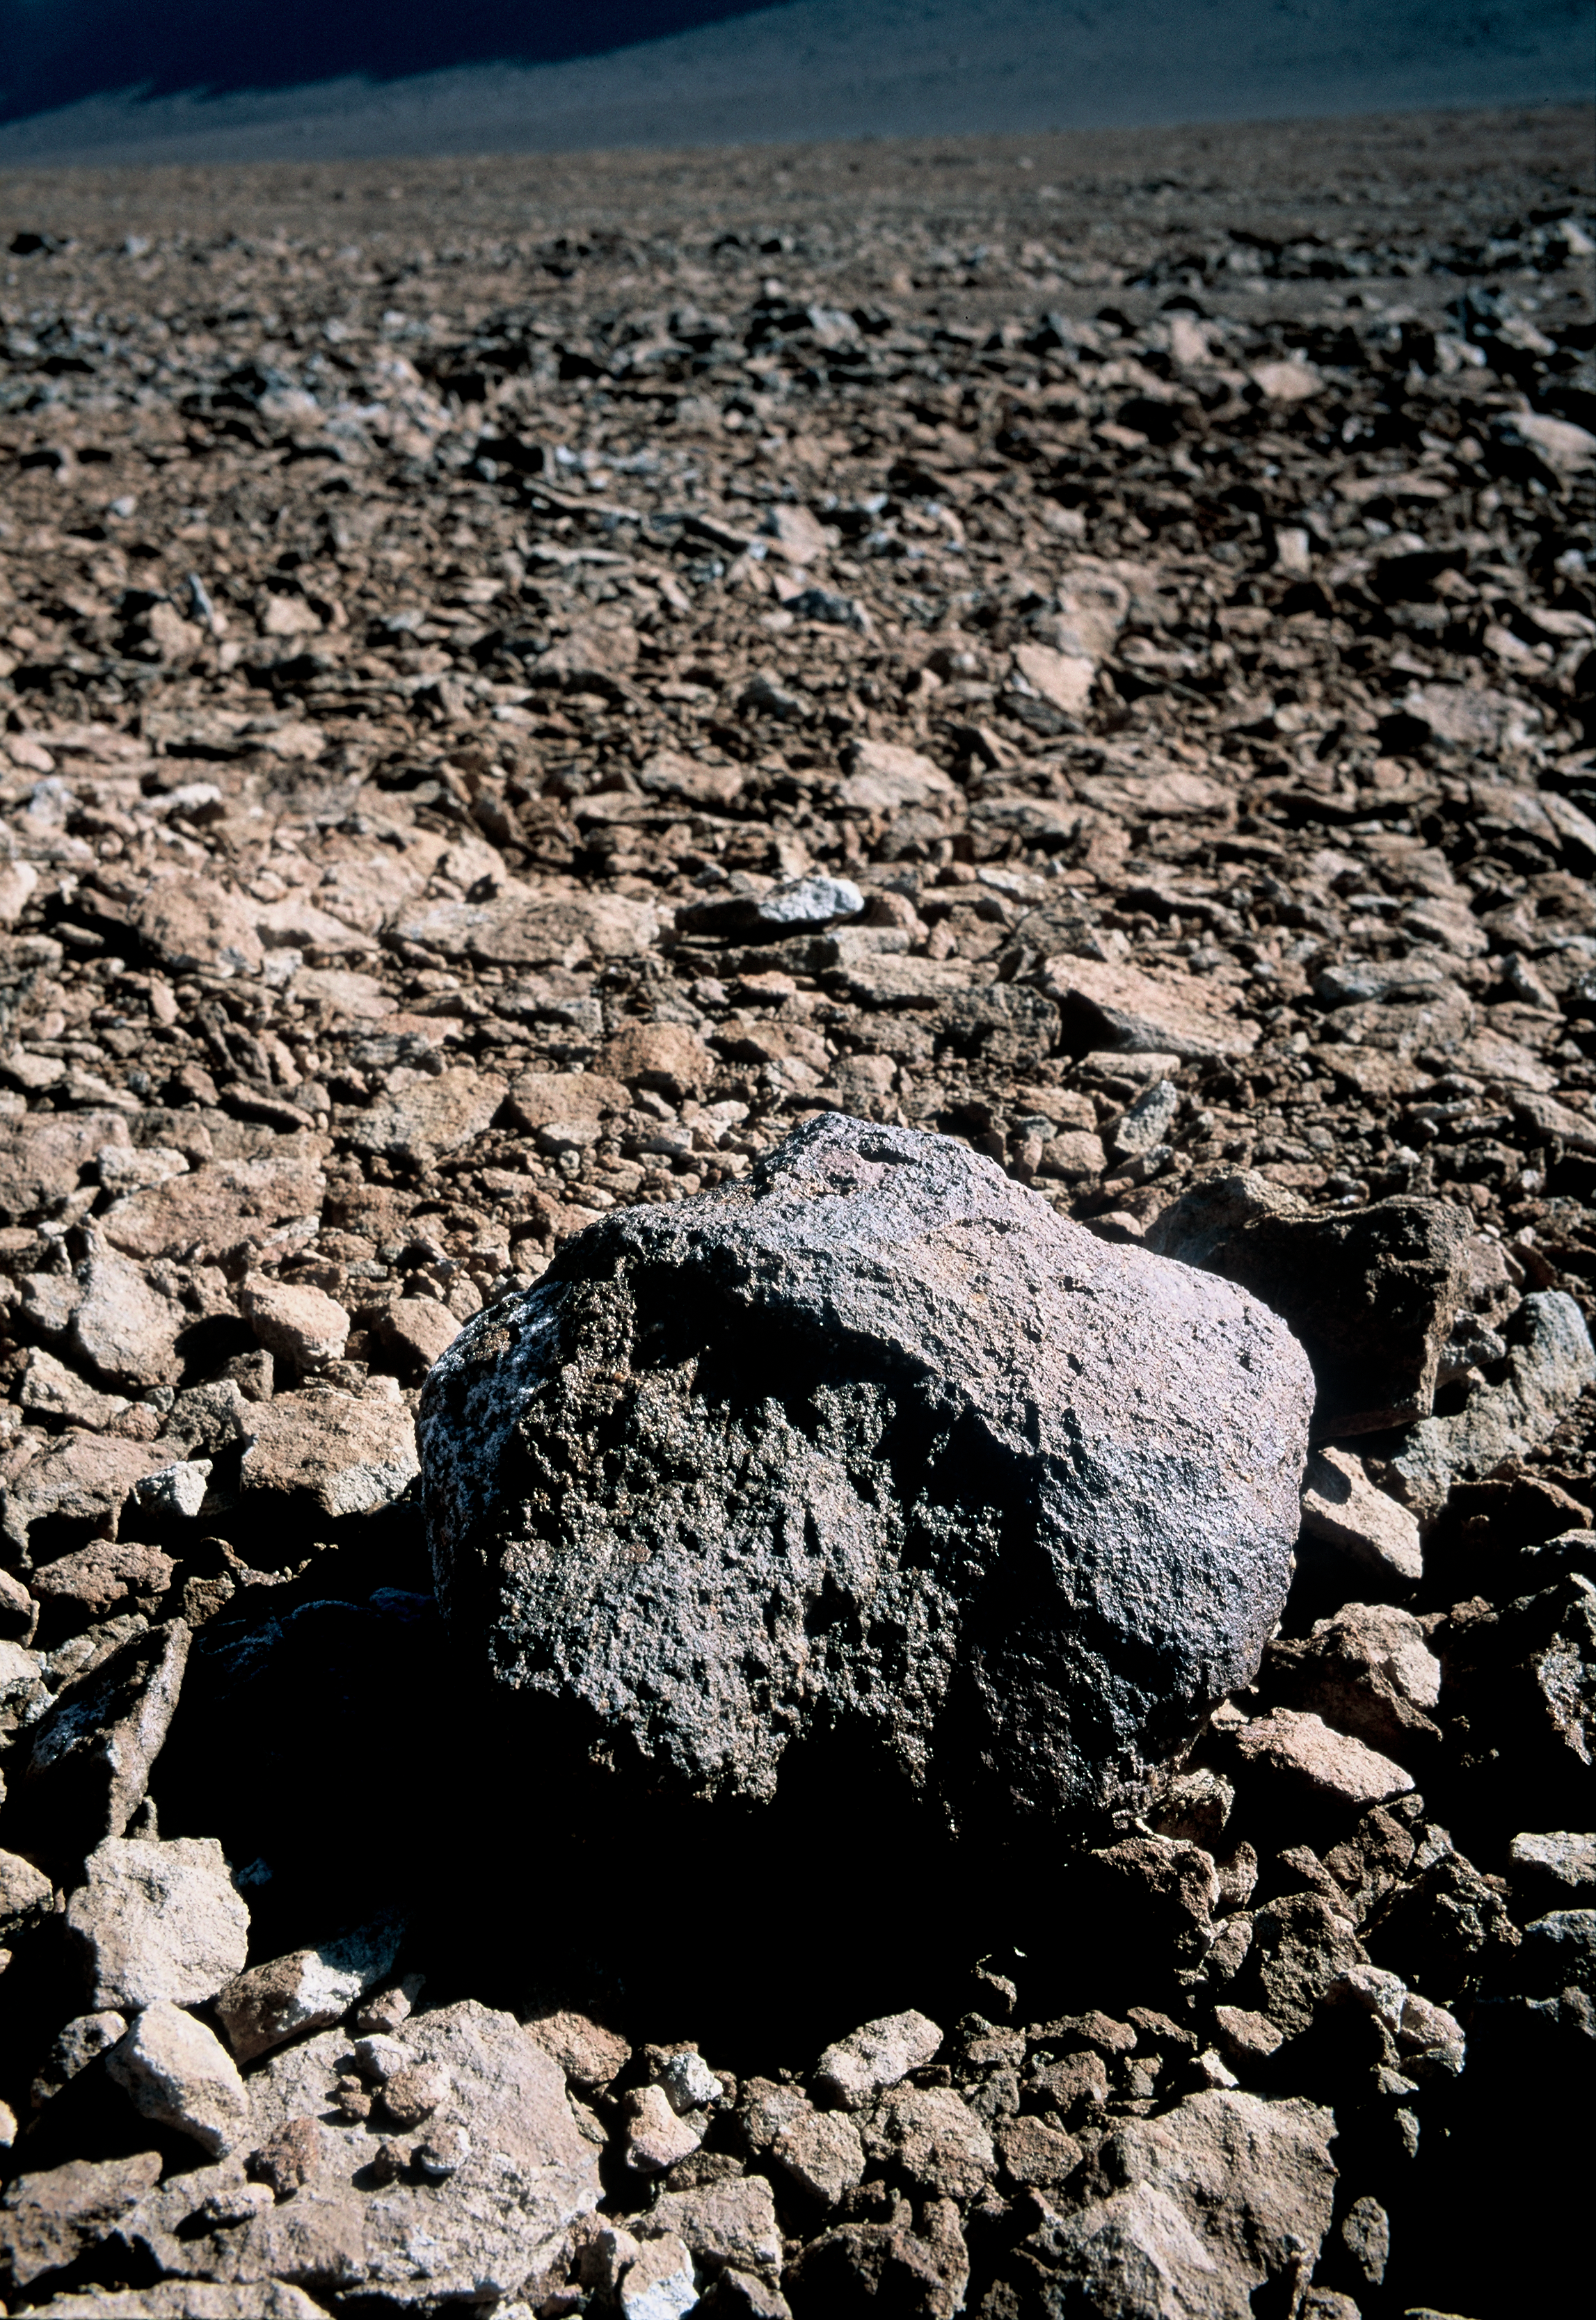

Detail of the terrain in the ALMA area

Volcanic rock on the stony terrain of the ALMA high site, on the 5000 m high Chajnantor plateau, in the Andes of the II Region of Chile. Above the altitude of 4800 m, the landscape is dominated by the high altitude desert, an extreme environment where only sparse tiny plants and lichens can grow. ALMA, the Atacama Large Millimeter/submillimeter Array, is currently under construction at the Chajnantor plateau, while the Atacama Pathfinder Experiment telescope, APEX, has operated there since 2005.

Credit: ESO